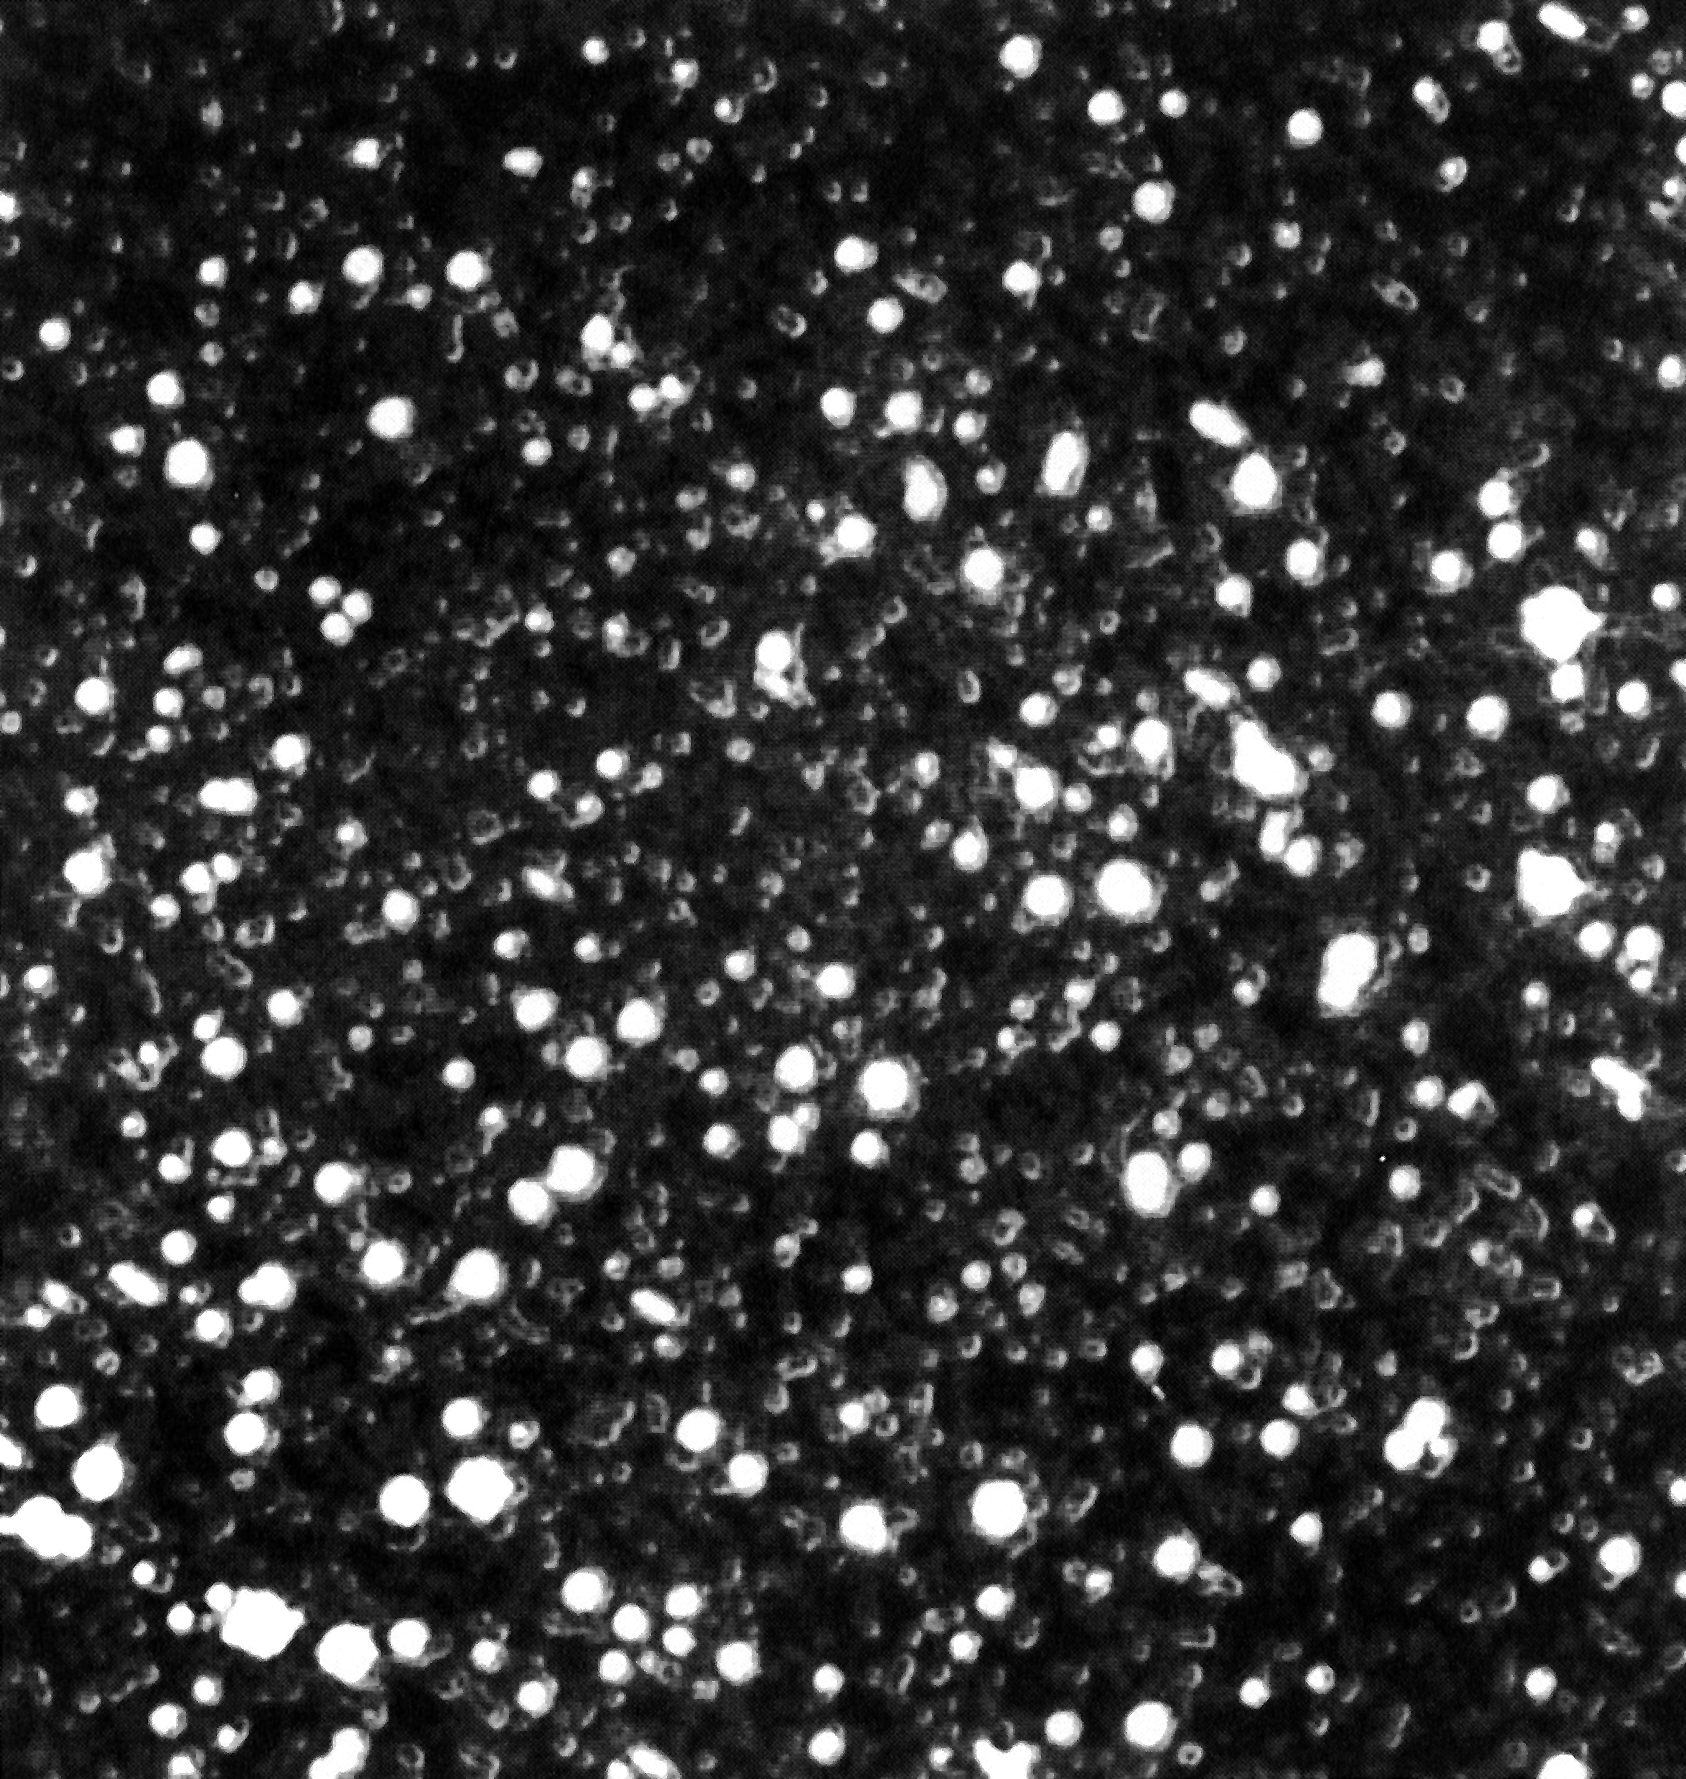

Small field near centre of Omega Centauri (NTT)

Small field near centre of Omega Centauri (NTT). This false-colour photo has been reproduced directly from the best CCD frame obtained with the ESO New Techonology Telescope during the night of ``first light'' on March 23, 1989. It shows a field near the centre of the bright southern globular cluster Omega Centauri; the size is approximately square arcsecond. The atmospheric ``seeing'' was extremely good, and the diameter of the stellar images (at half of the maximum intensity) is measured as 0.33 arcseconds. The exposure lasted 10 seconds. North is up and East is to the left. (ESO Press Release eso8904; Colour)

Credit: ESO